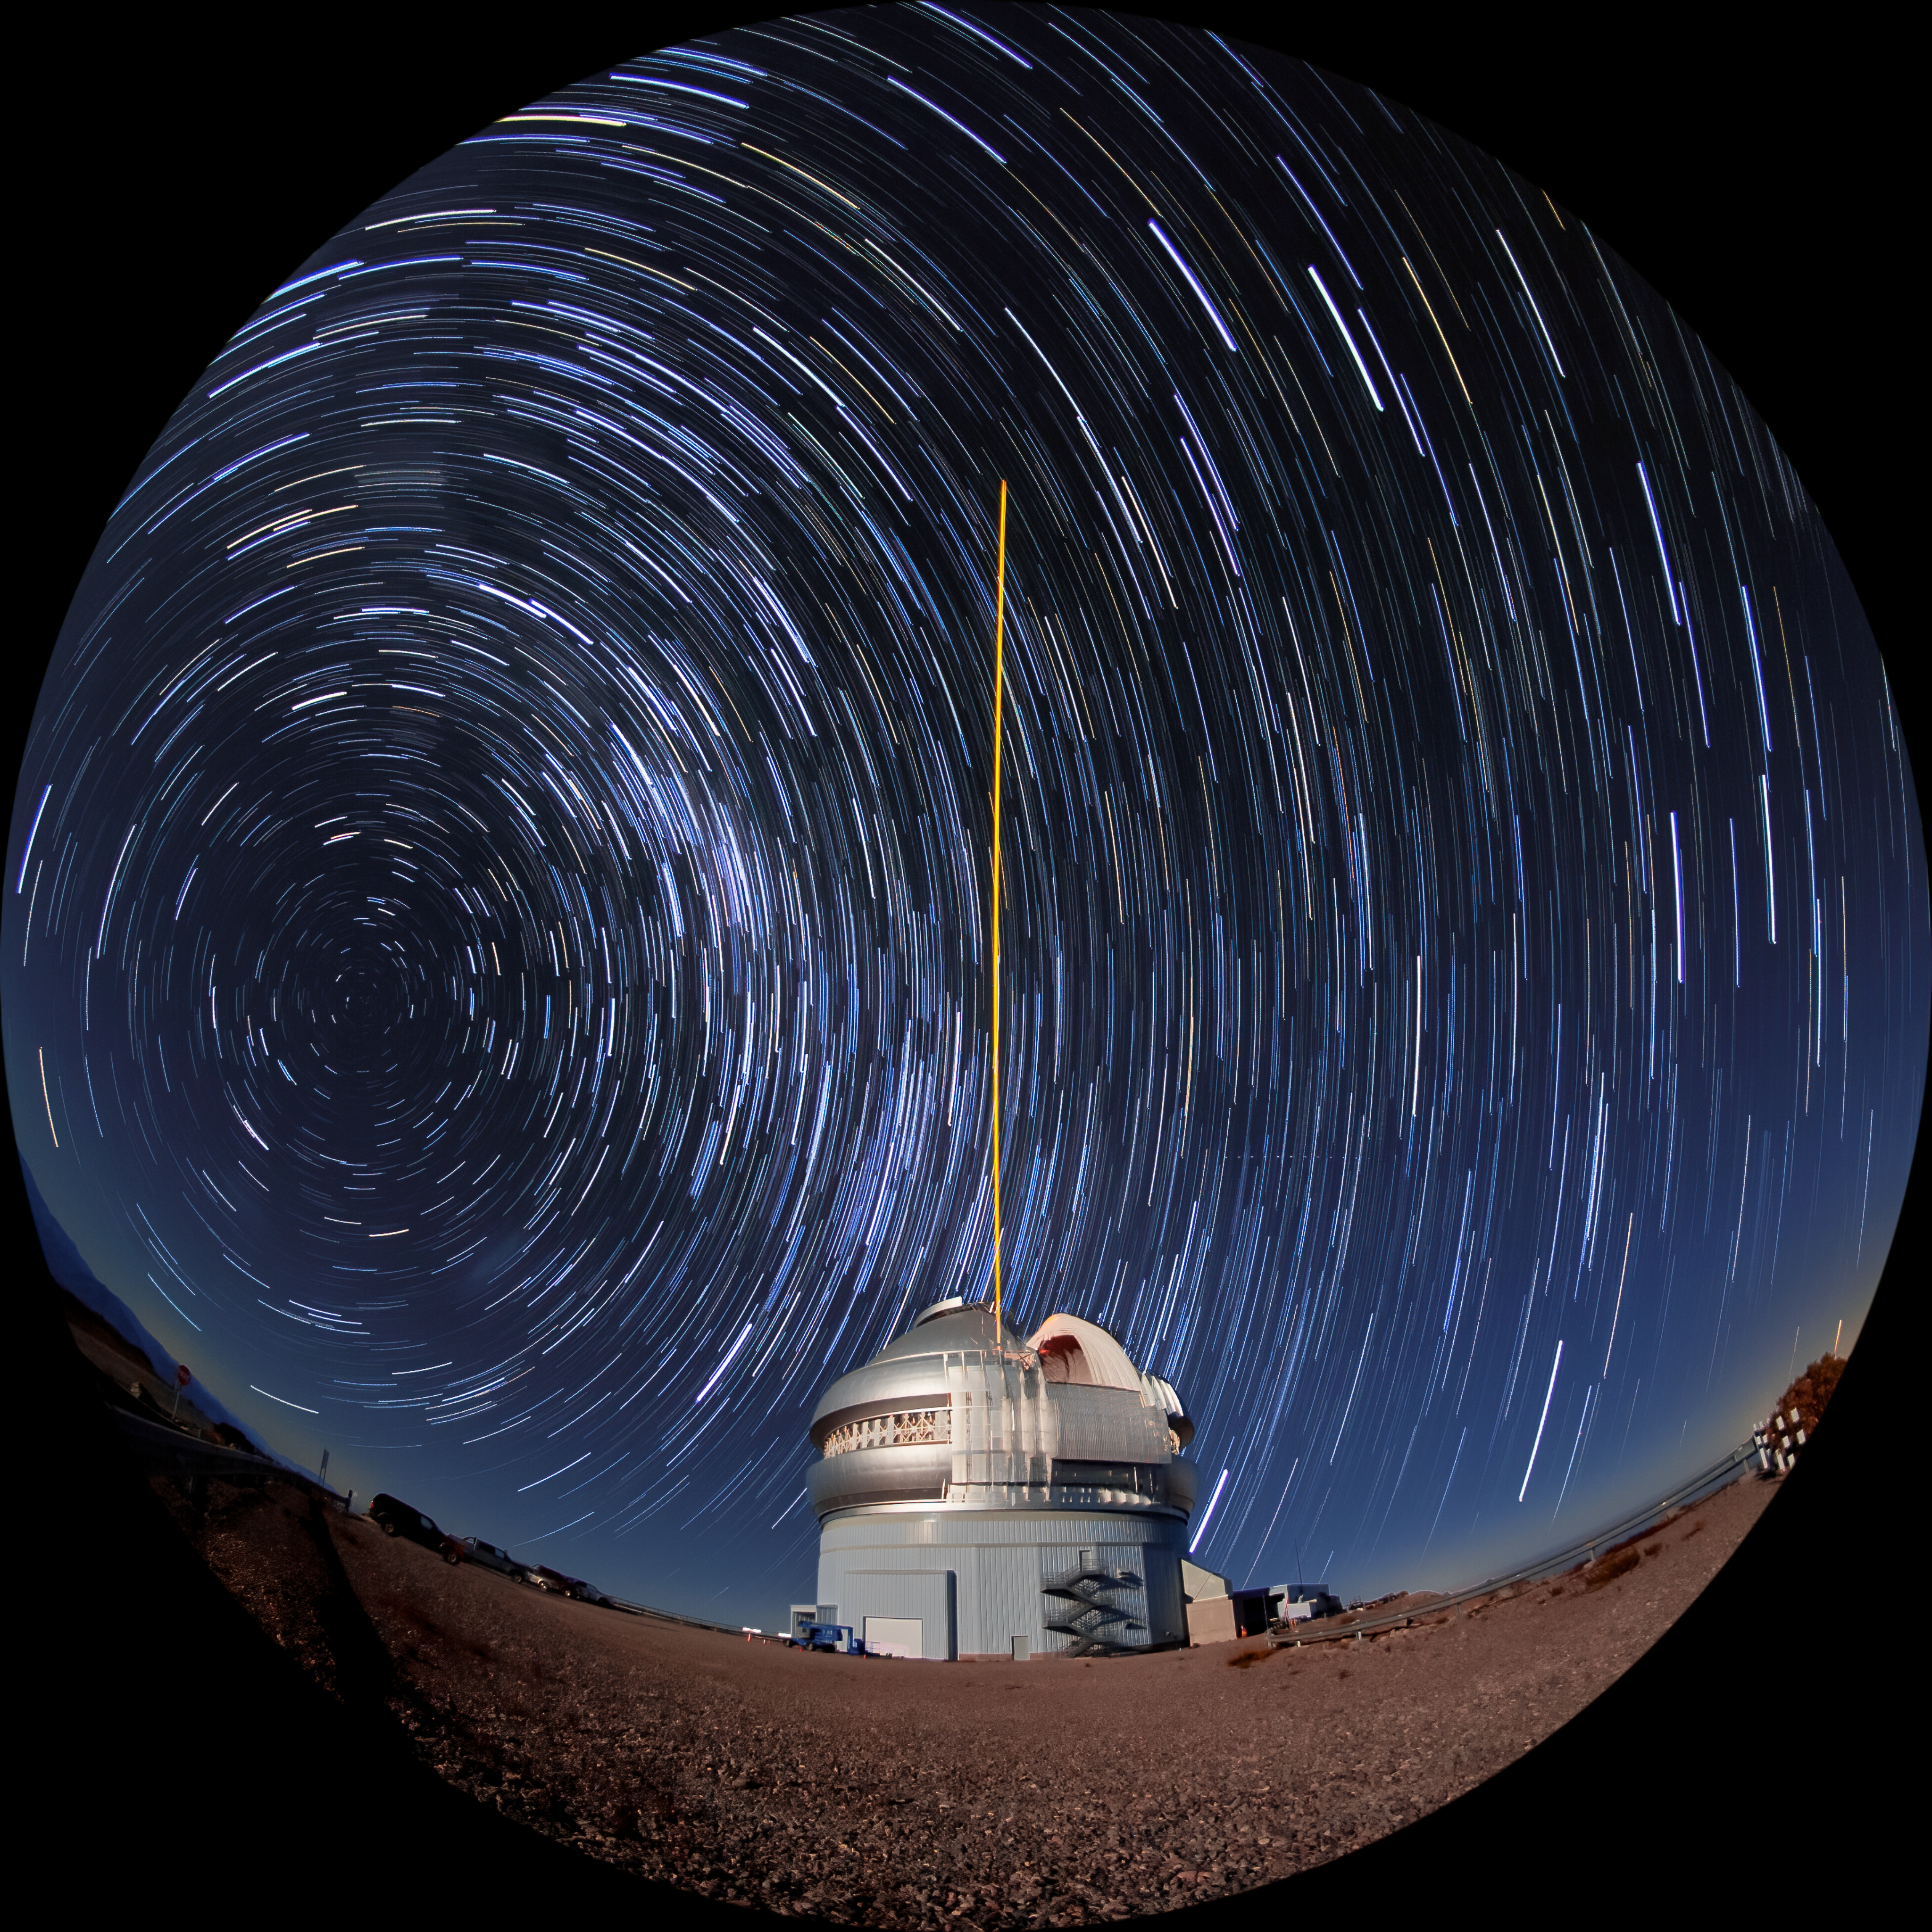

Gemini South's Laser Guide System

This photo shows Gemini South's laser guide star system in action. The laser interacts with particles in the Earth's upper atmosphere and allow for real-time corrections of the telescope's optics to compensate for atmospheric turbulence. The stars appear to blur into trails over the course of the long photographic exposure timne. Gemini South is a part of the International Gemini Observatory, a program of NSF NOIRLab.

Credit: International Gemini Observatory/NOIRLab/AURA/NSF/M. Paredes